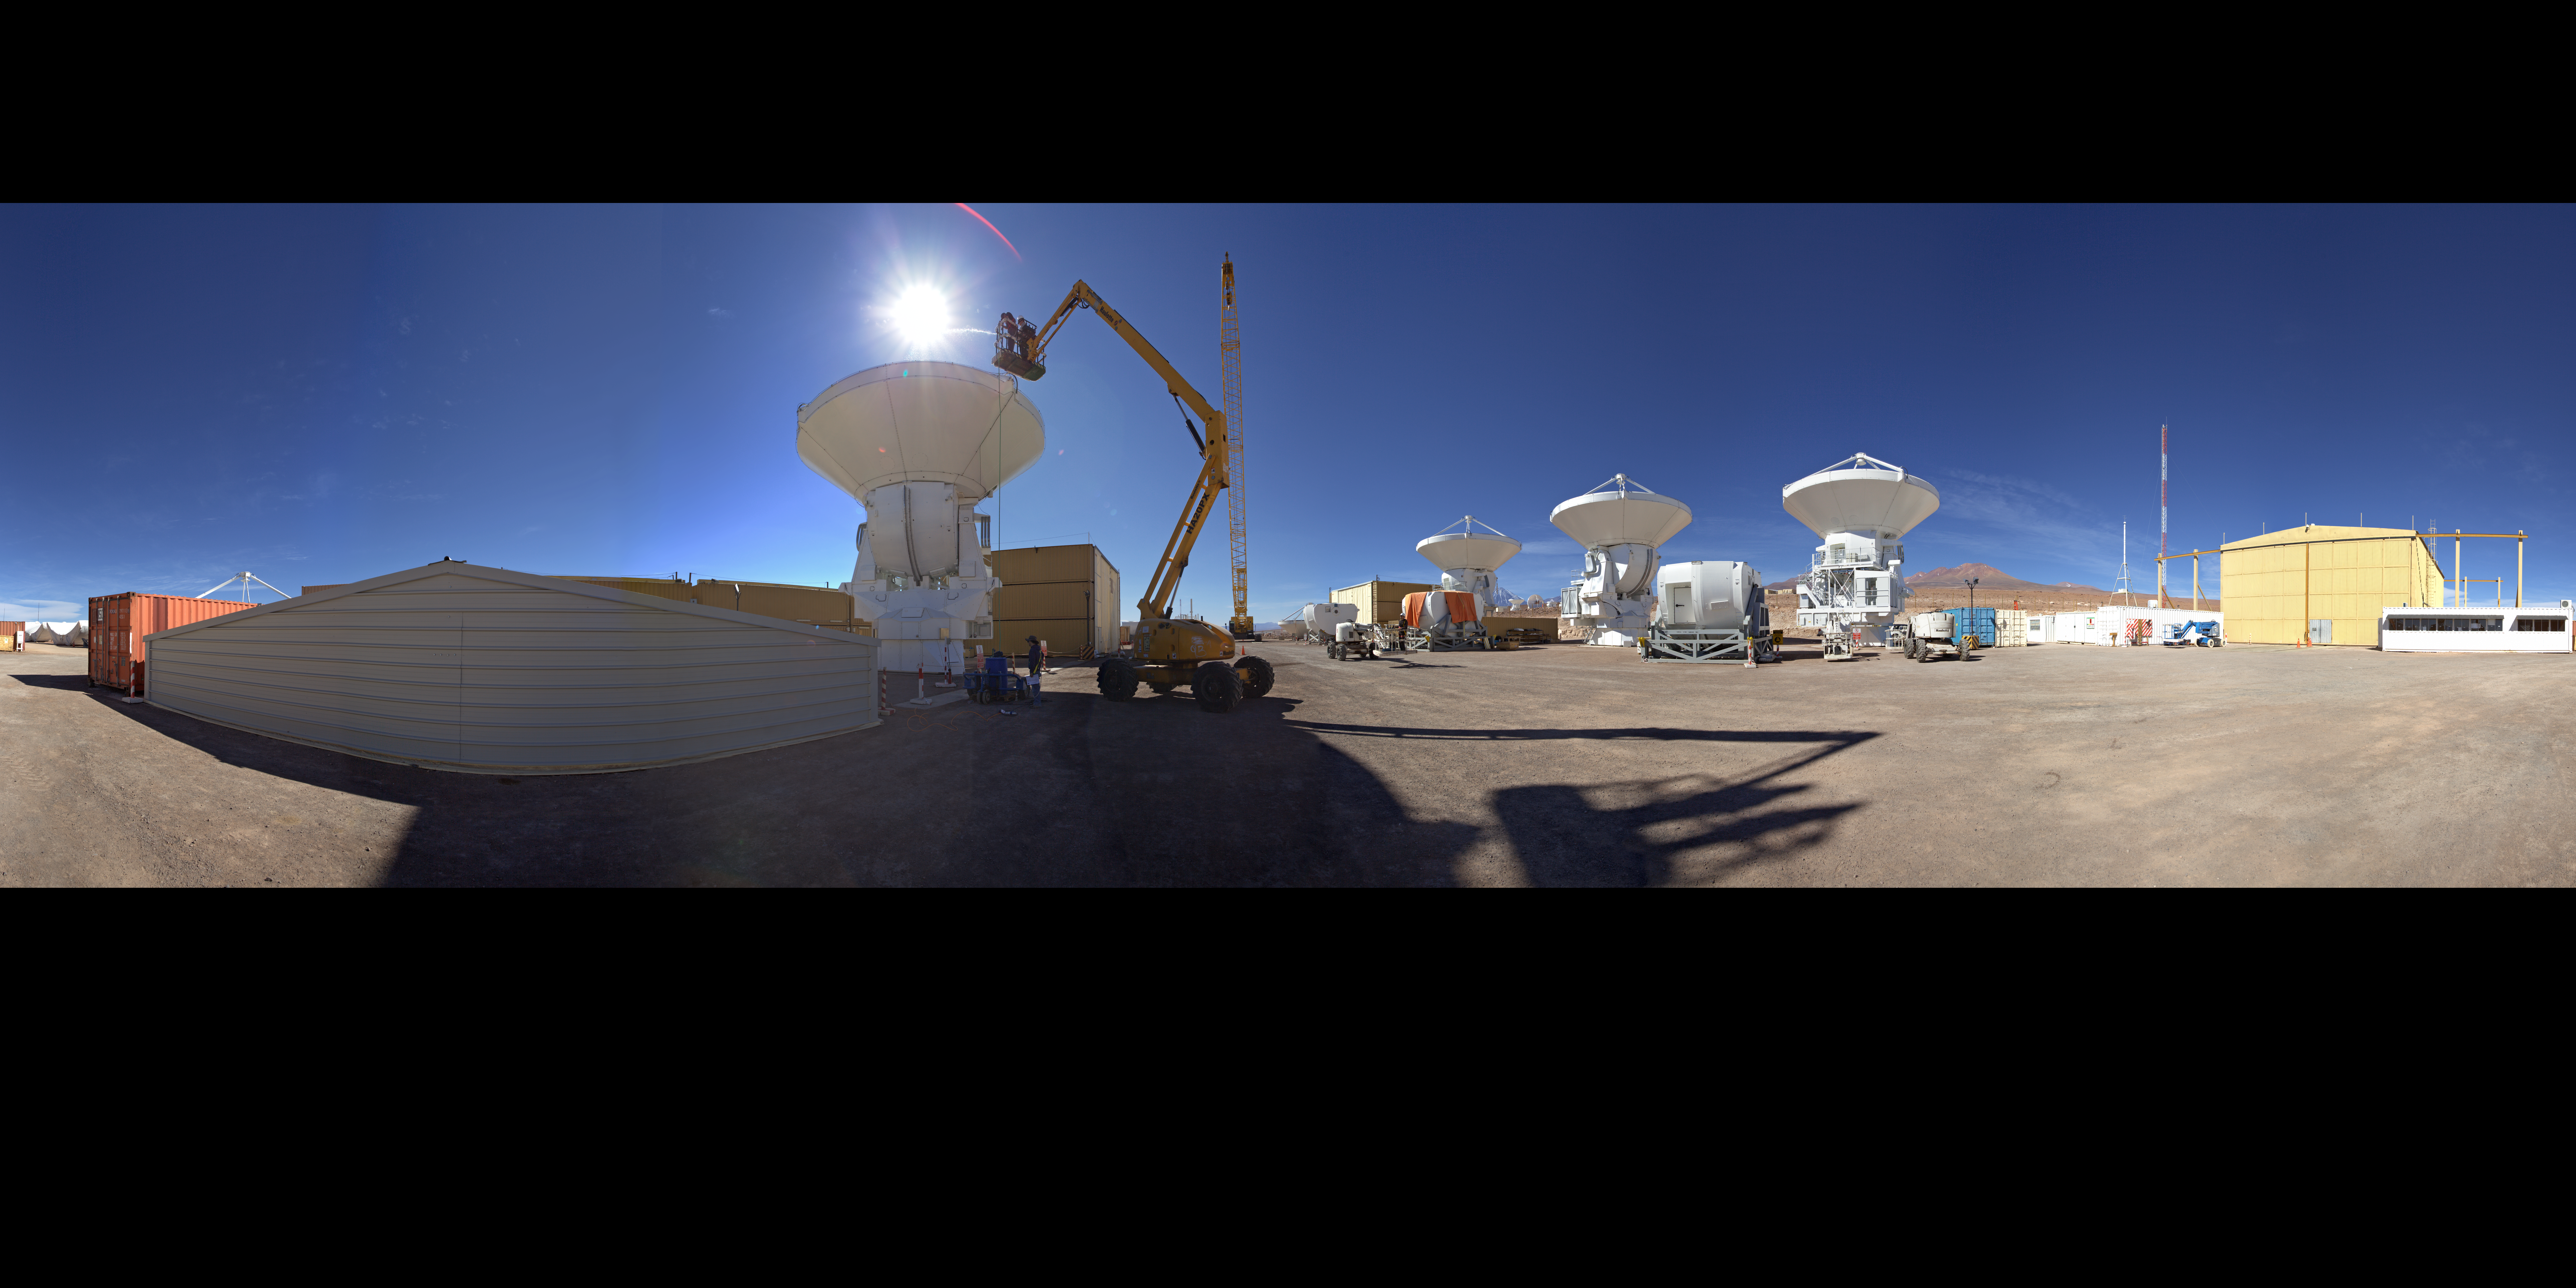

AEM Consortium’s facility

This is an extended to 360 x 180 degrees (with black) panorama view of the AEM Consortium’s facility where the European antennas for the Atacama Large Millimeter/submillimeter Array (ALMA) are assembled and tested. Some of the 25 European antennas can be seen, with each antenna having a dish 12 metres in diameter, and a weight of about 95 tonnes.

Credit: ESO